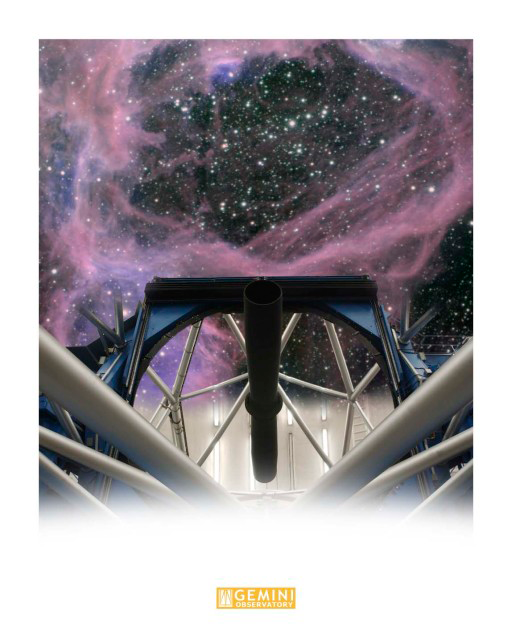

NGC 1929 Reflection in Primary MIrror

This montage shows a portion of Superbubble Compex NGC 1929 reflecting in the primary mirror of the Gemini South telescope on Cerro Pachón. Technical Details: This montage was created in layers using Adobe PhotoShop CS3.

Credit: International Gemini Observatory/AURA